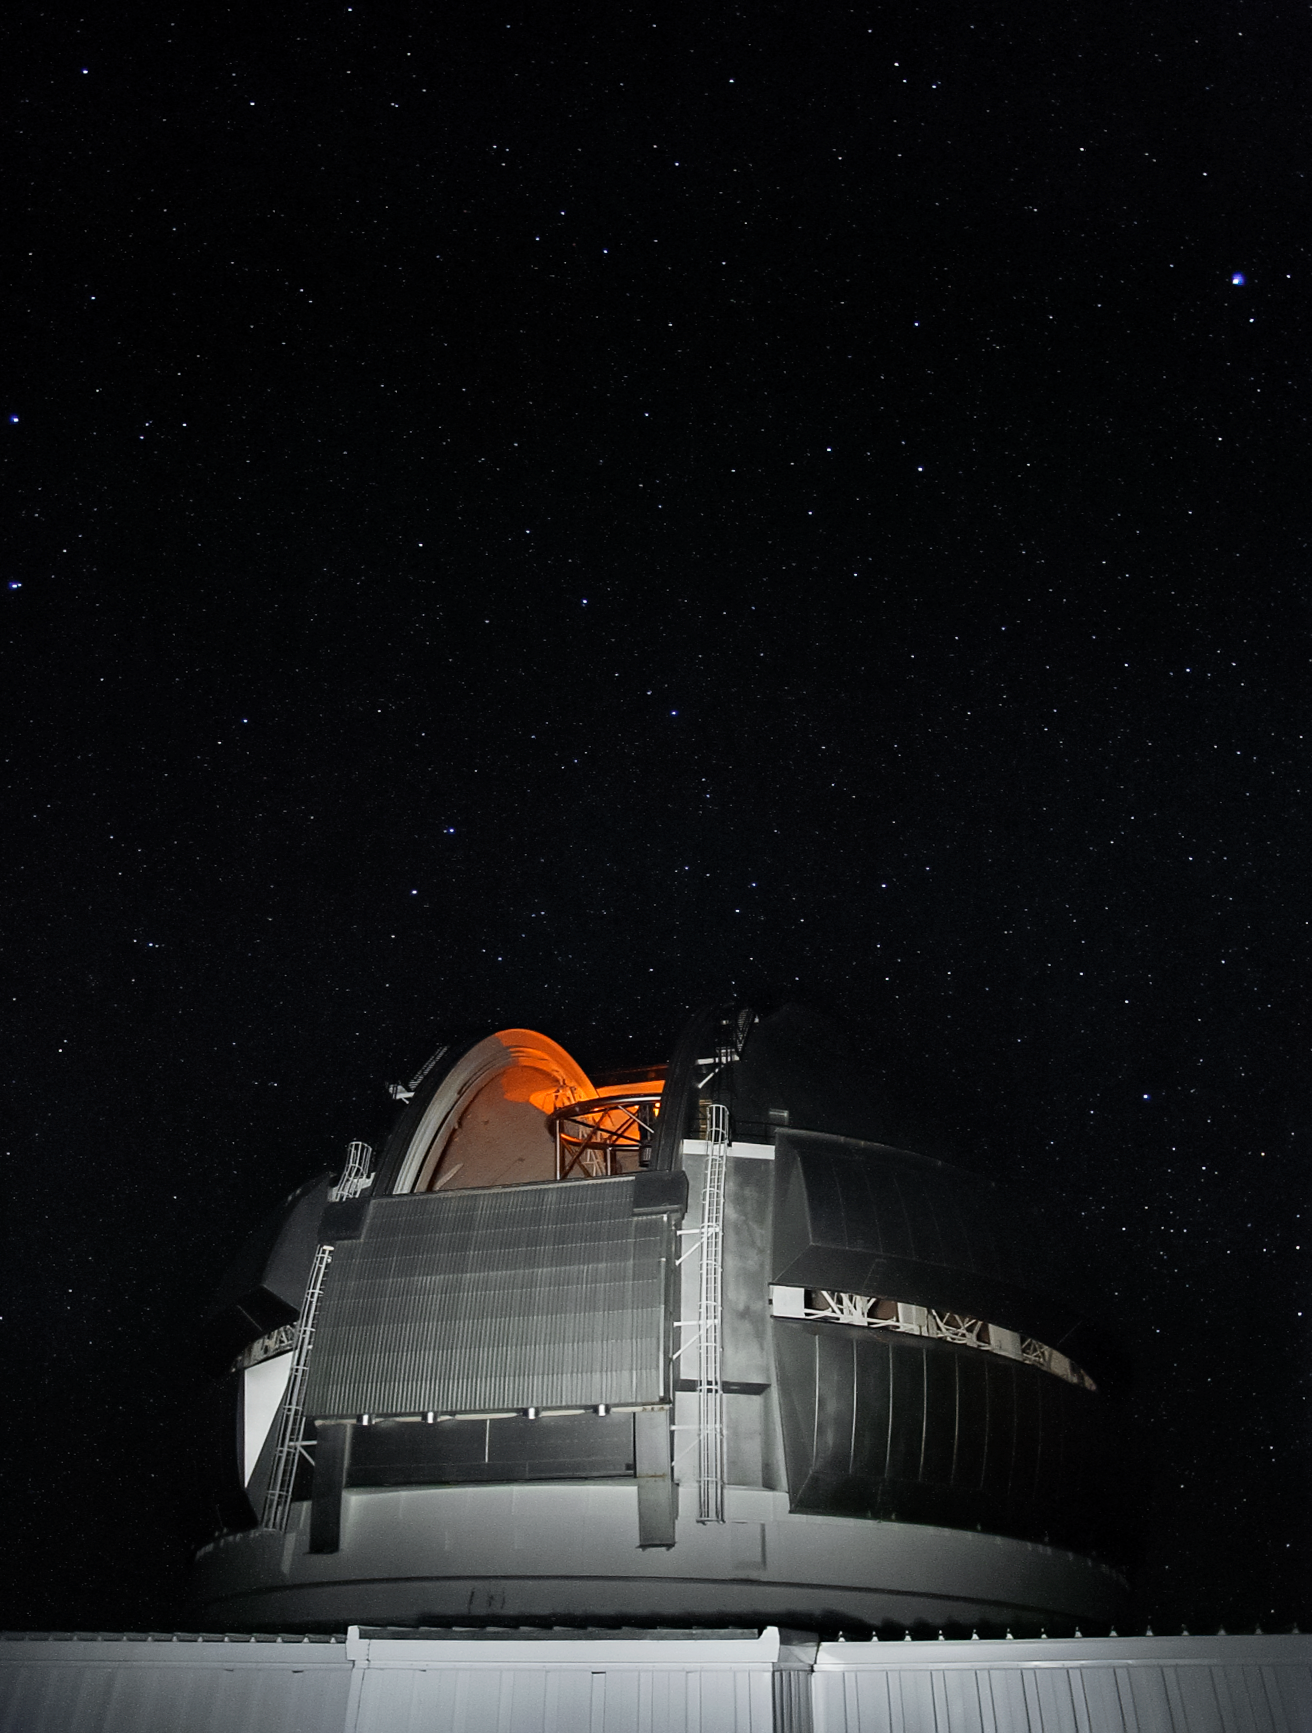

Gemini North's Laser Guide Star system

Gemini North's Laser Guide Star system creates an artificial star by shining a laser into the atmosphere. This provides a reference point for the observatory's adaptive optics system, allowing it to correct for atmospheric blurring.

Credit: International Gemini Observatory/NOIRLab/NSF/AURA